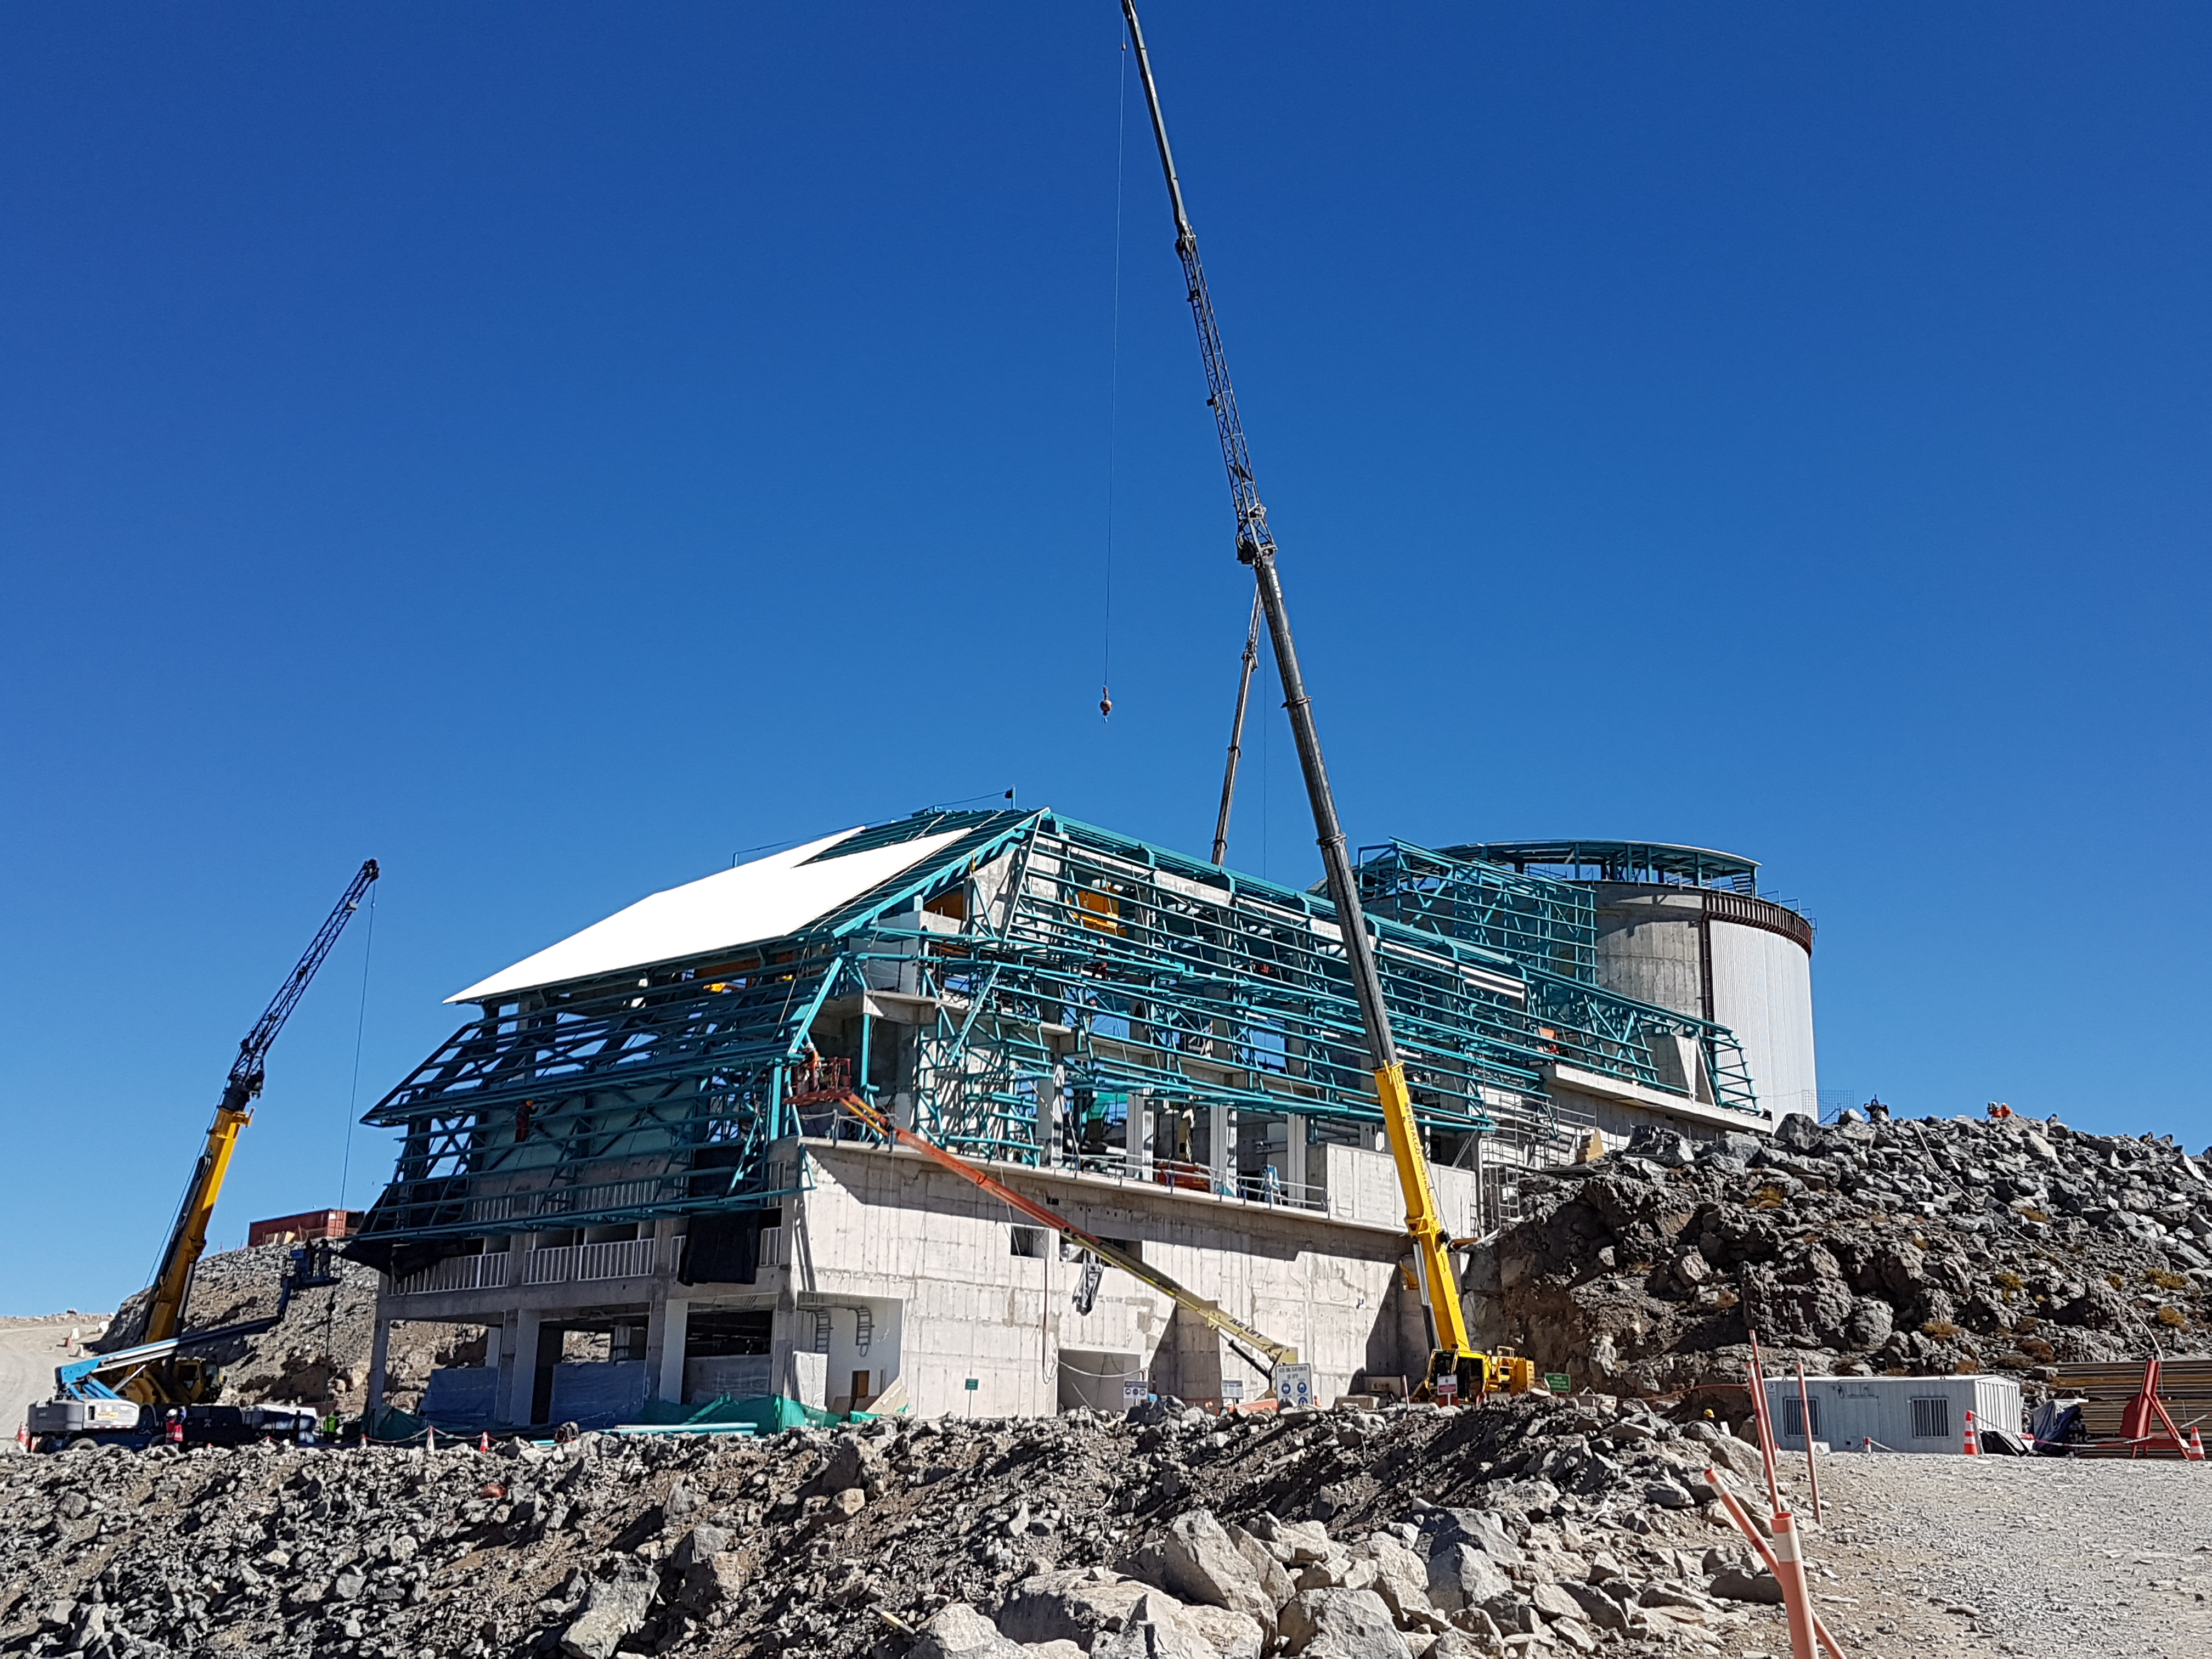

Construction Update

Besalco has begun installing the HD 408 roof panels

Credit: Rubin Observatory/NSF/AURA